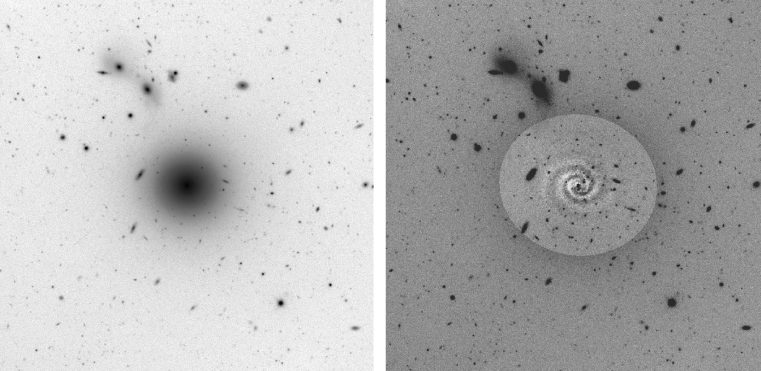

Spiral pattern in Virgo dwarf galaxy

The deep R-band CCD image of IC3328 (left; rendered in "negative" with dark objects and a bright background), obtained with FORS1 at VLT ANTU, illustrates the overall morphology of this galaxy that was classified as a dwarf elliptical galaxy: a quite smooth radially waning light distribution with a central nucleus. The total integration time of this composite image is 20 min with a seeing of 0.6 arcsec. After removal of the axis-symmetrical part of the light from the galaxy by a special image processing algorithm, the "residual" image reveals a remarkable 2-armed spiral structure (right). The field is 4 x 4 arcmin 2 ; North is up and east is left.

Credit: ESO